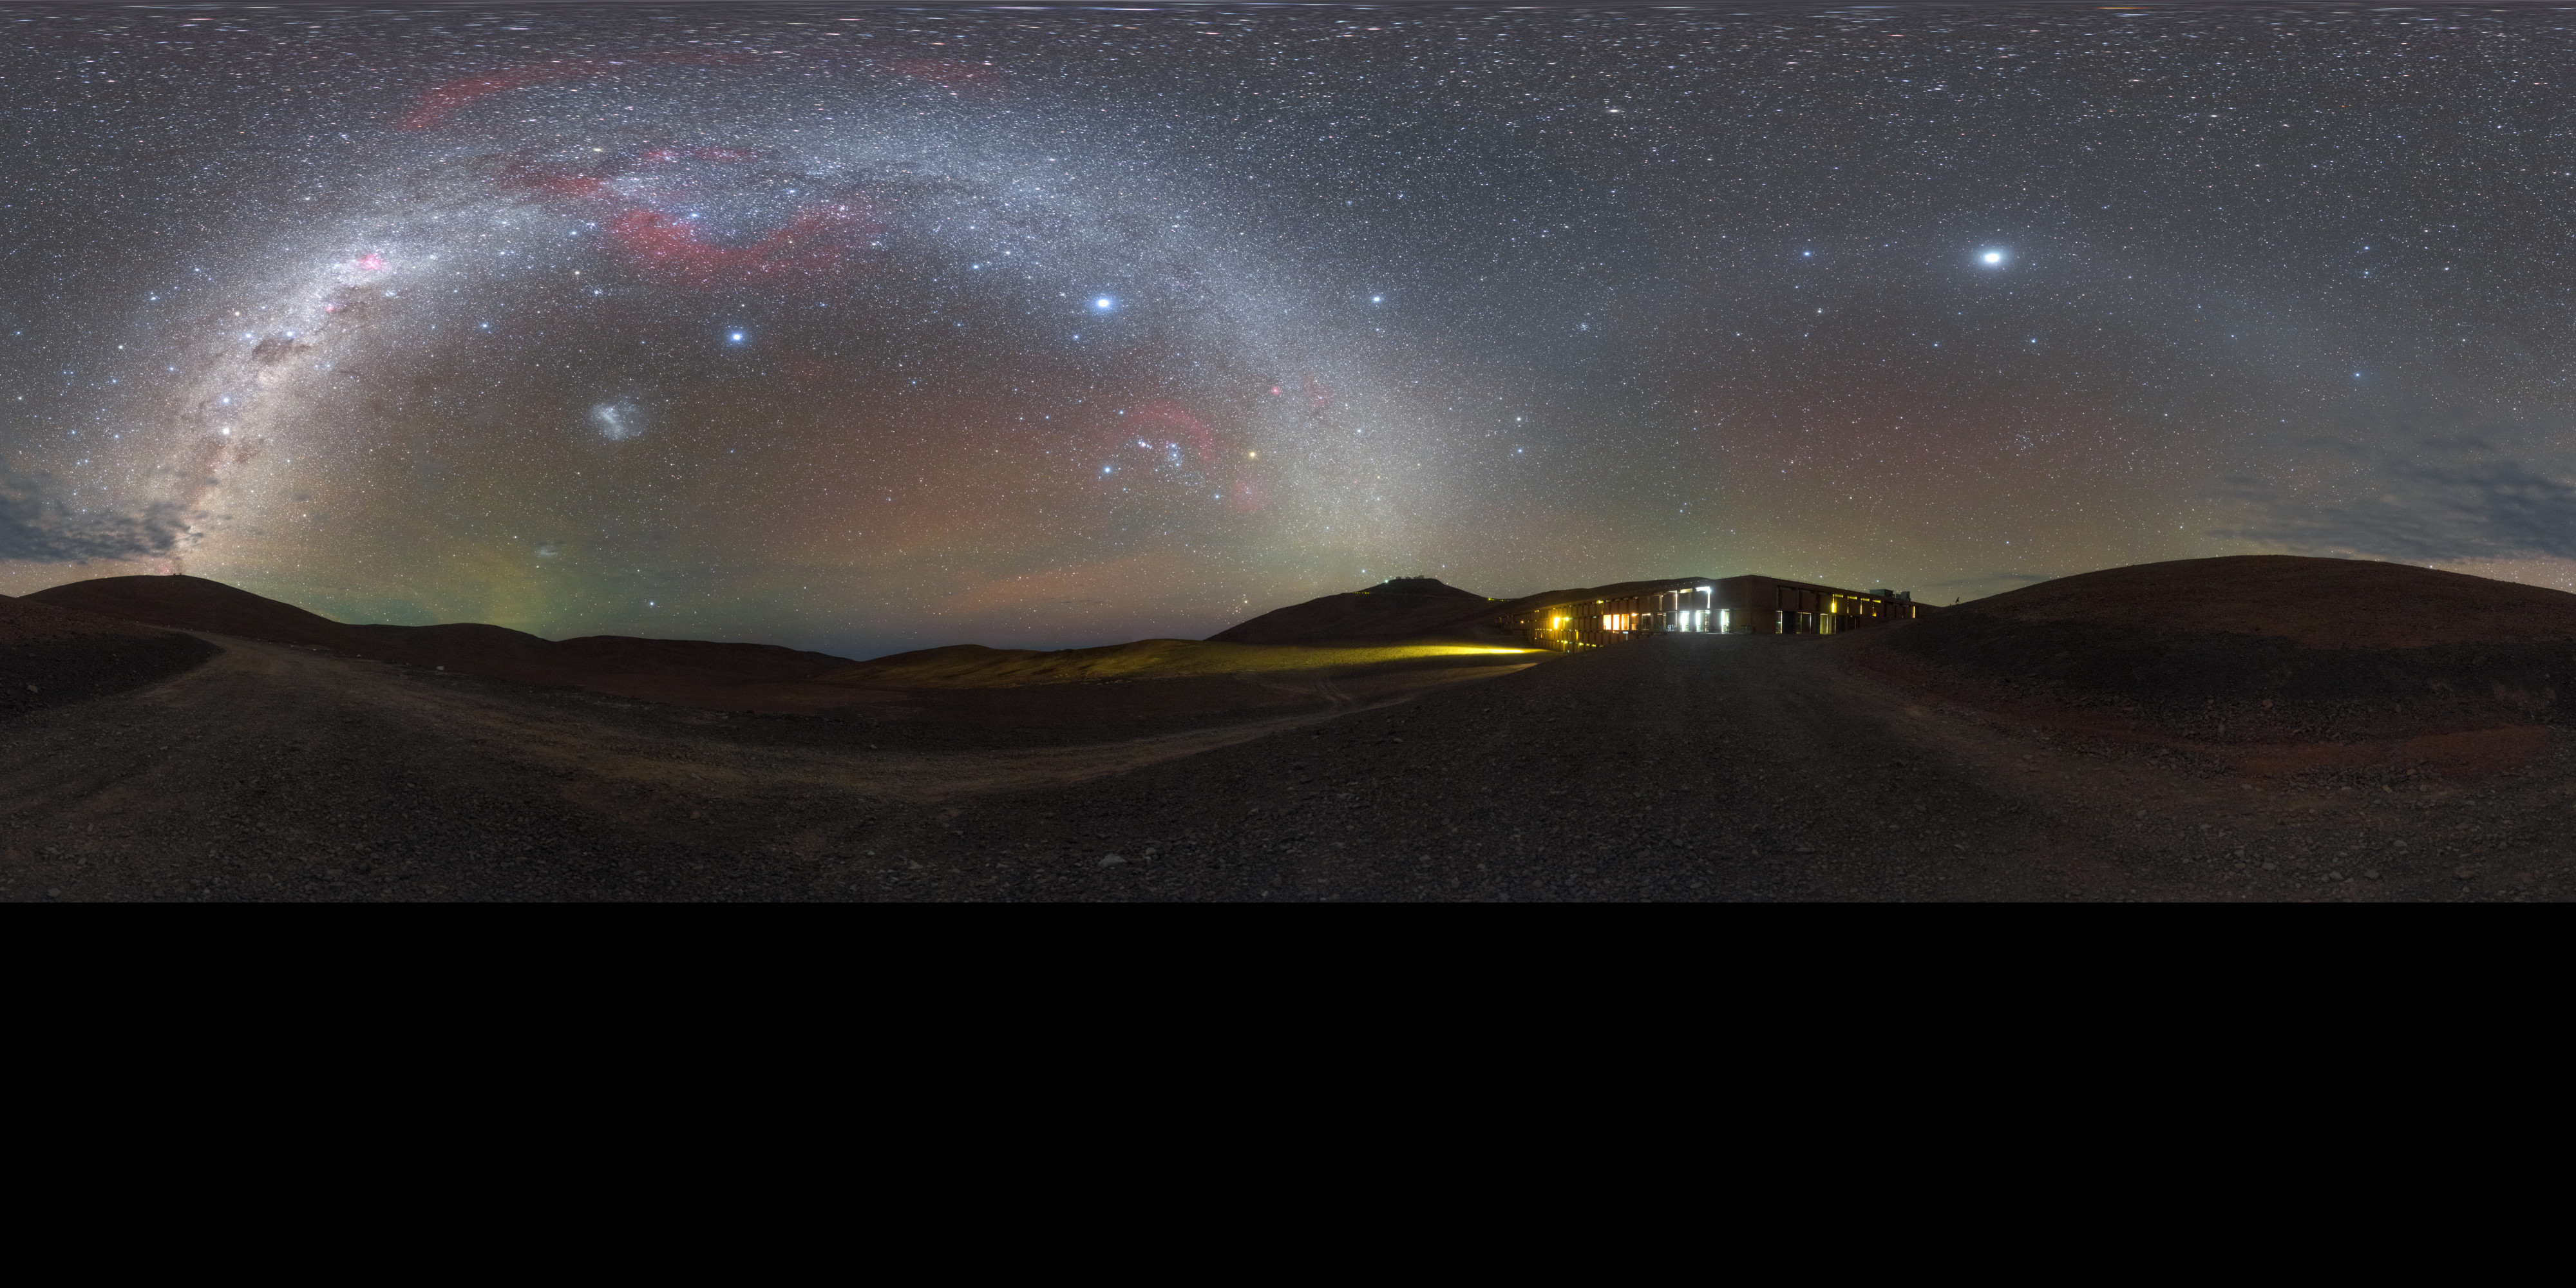

Nightfall Residencia

An oasis in an otherwise barren desert, the Paranal Residencia provides accommodation for the scientists, engineers and technicians who work at ESO's Very Large Telescope in Chile. It's not everywhere in the world where you can get a view like this from your bedroom window.

Credit: P. Horálek/ESO